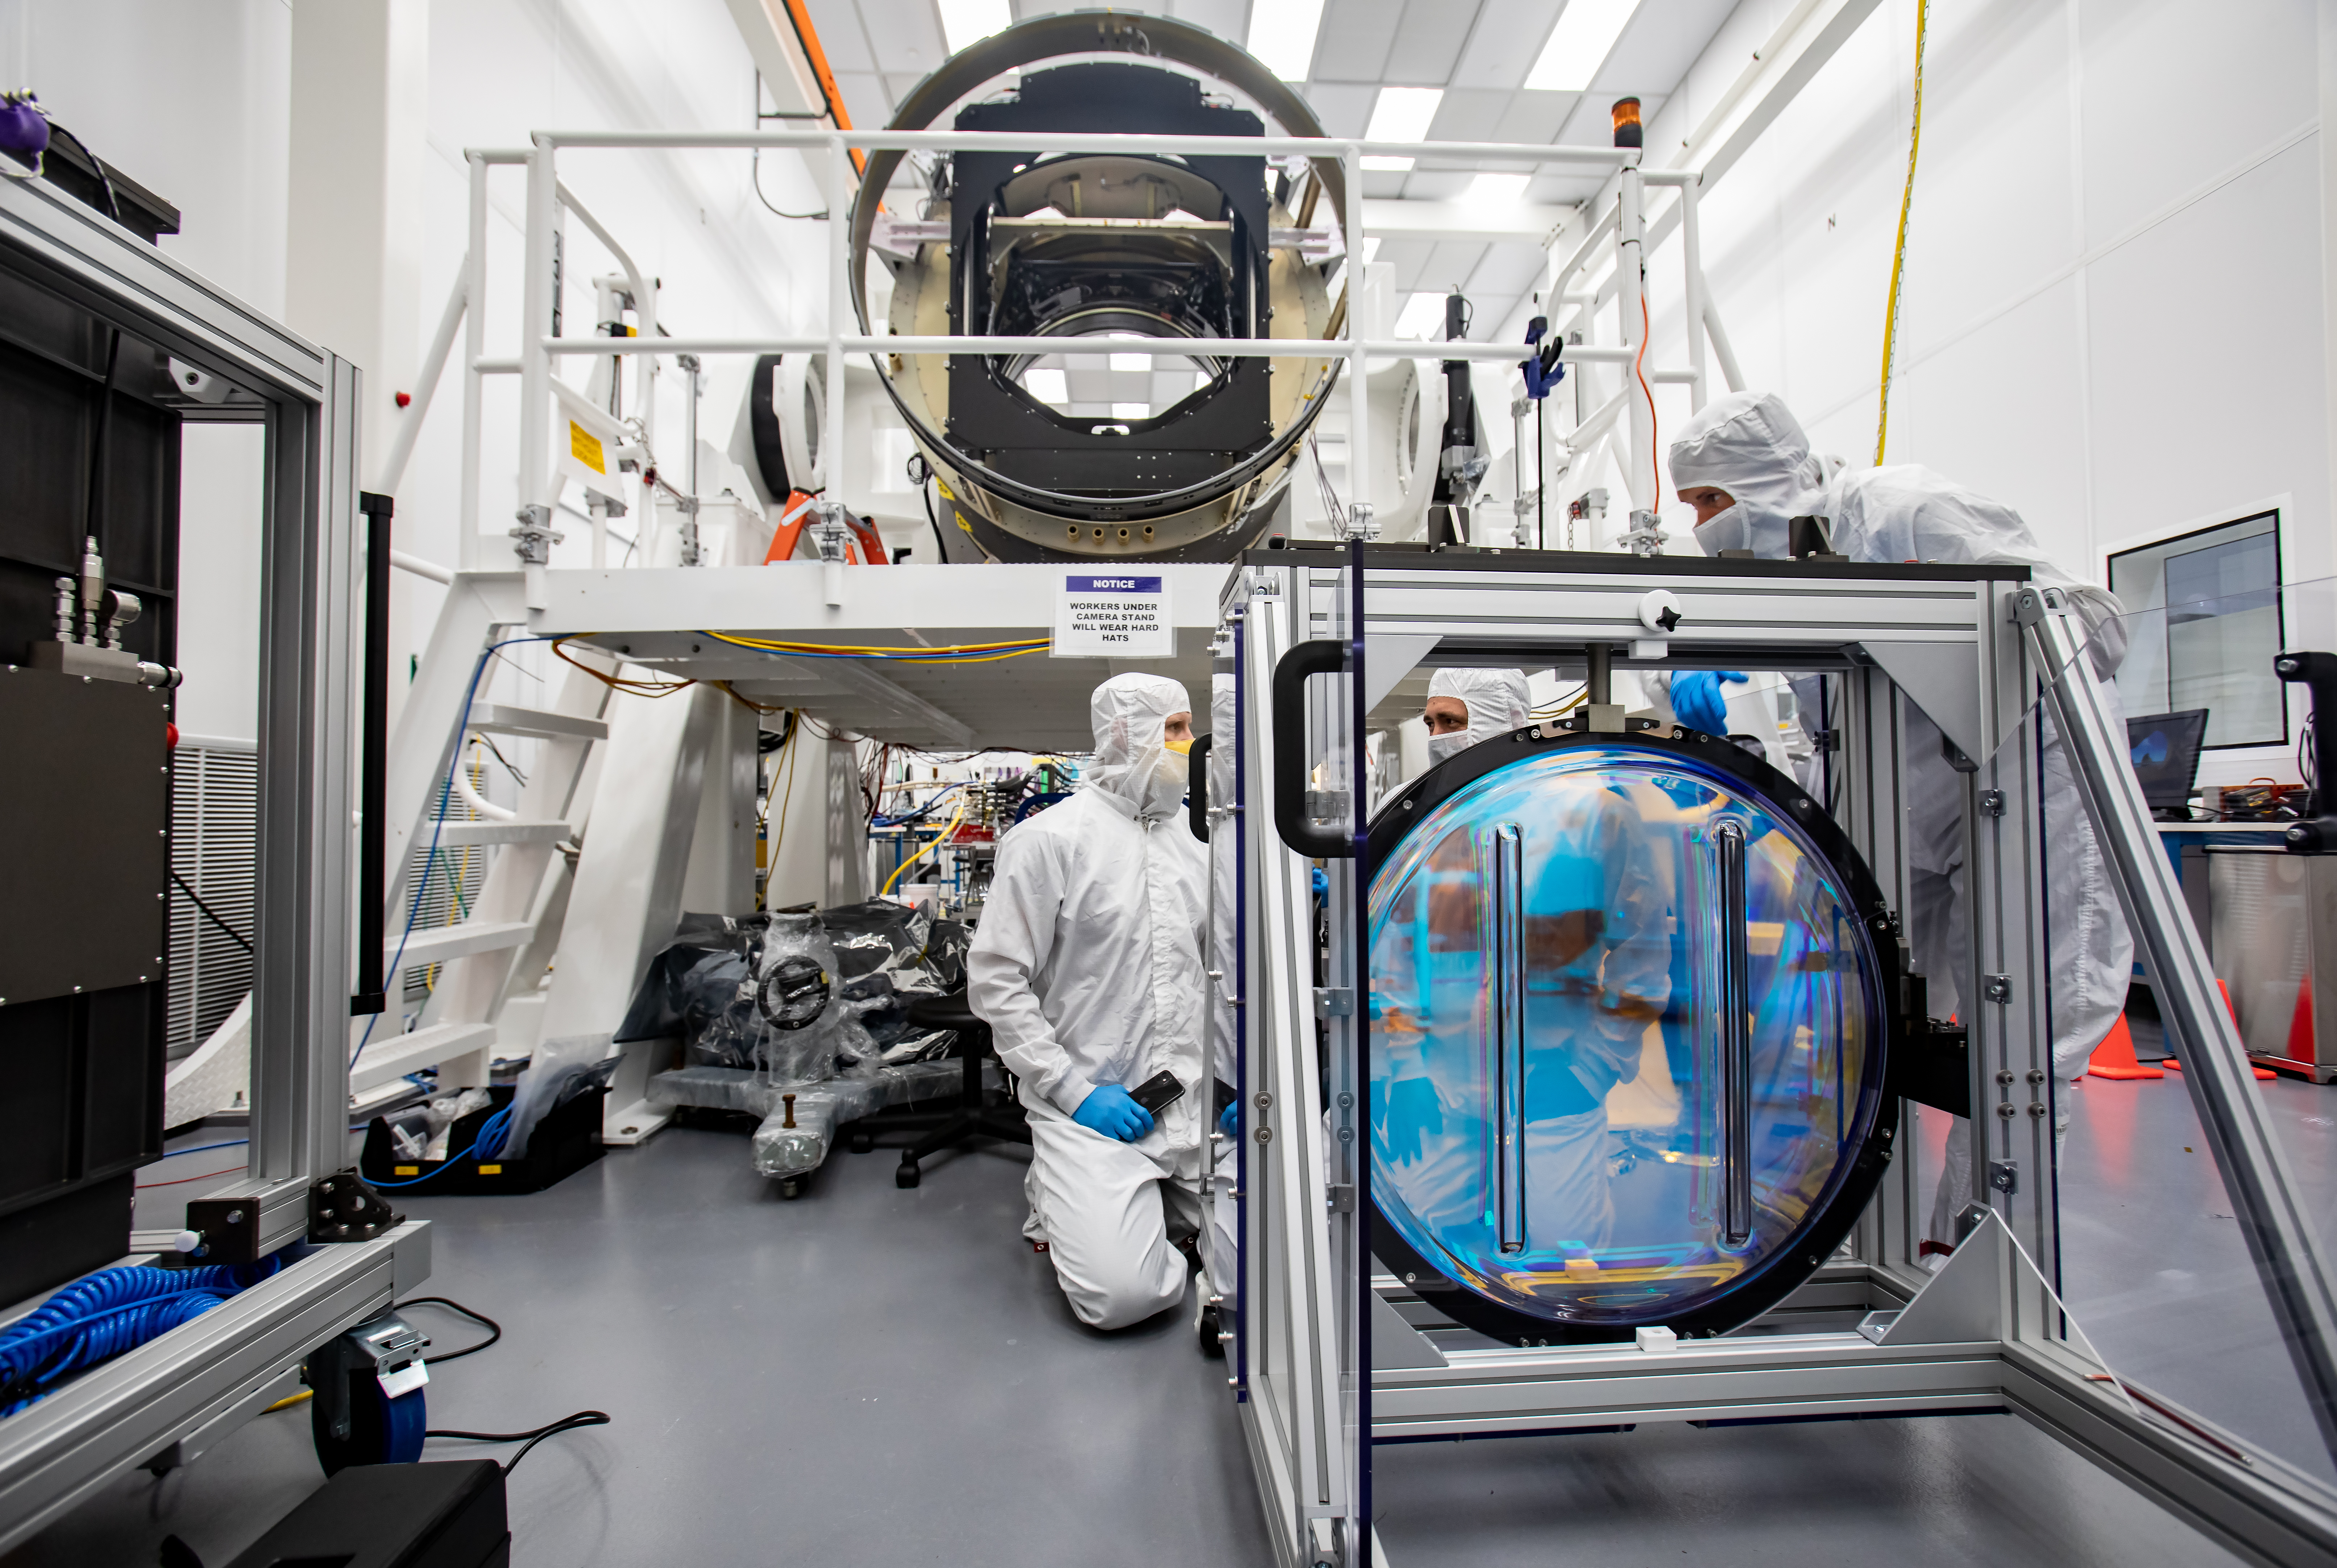

LSST R-Band Optical Filter

SLAC's LSST team carefully unpack, examine, test and store the r-band filter, the first of six optic filters that will be part of the completed LSST Camera.

Credit: Jacqueline Ramseyer Orrell/SLAC National Accelerator Laboratory